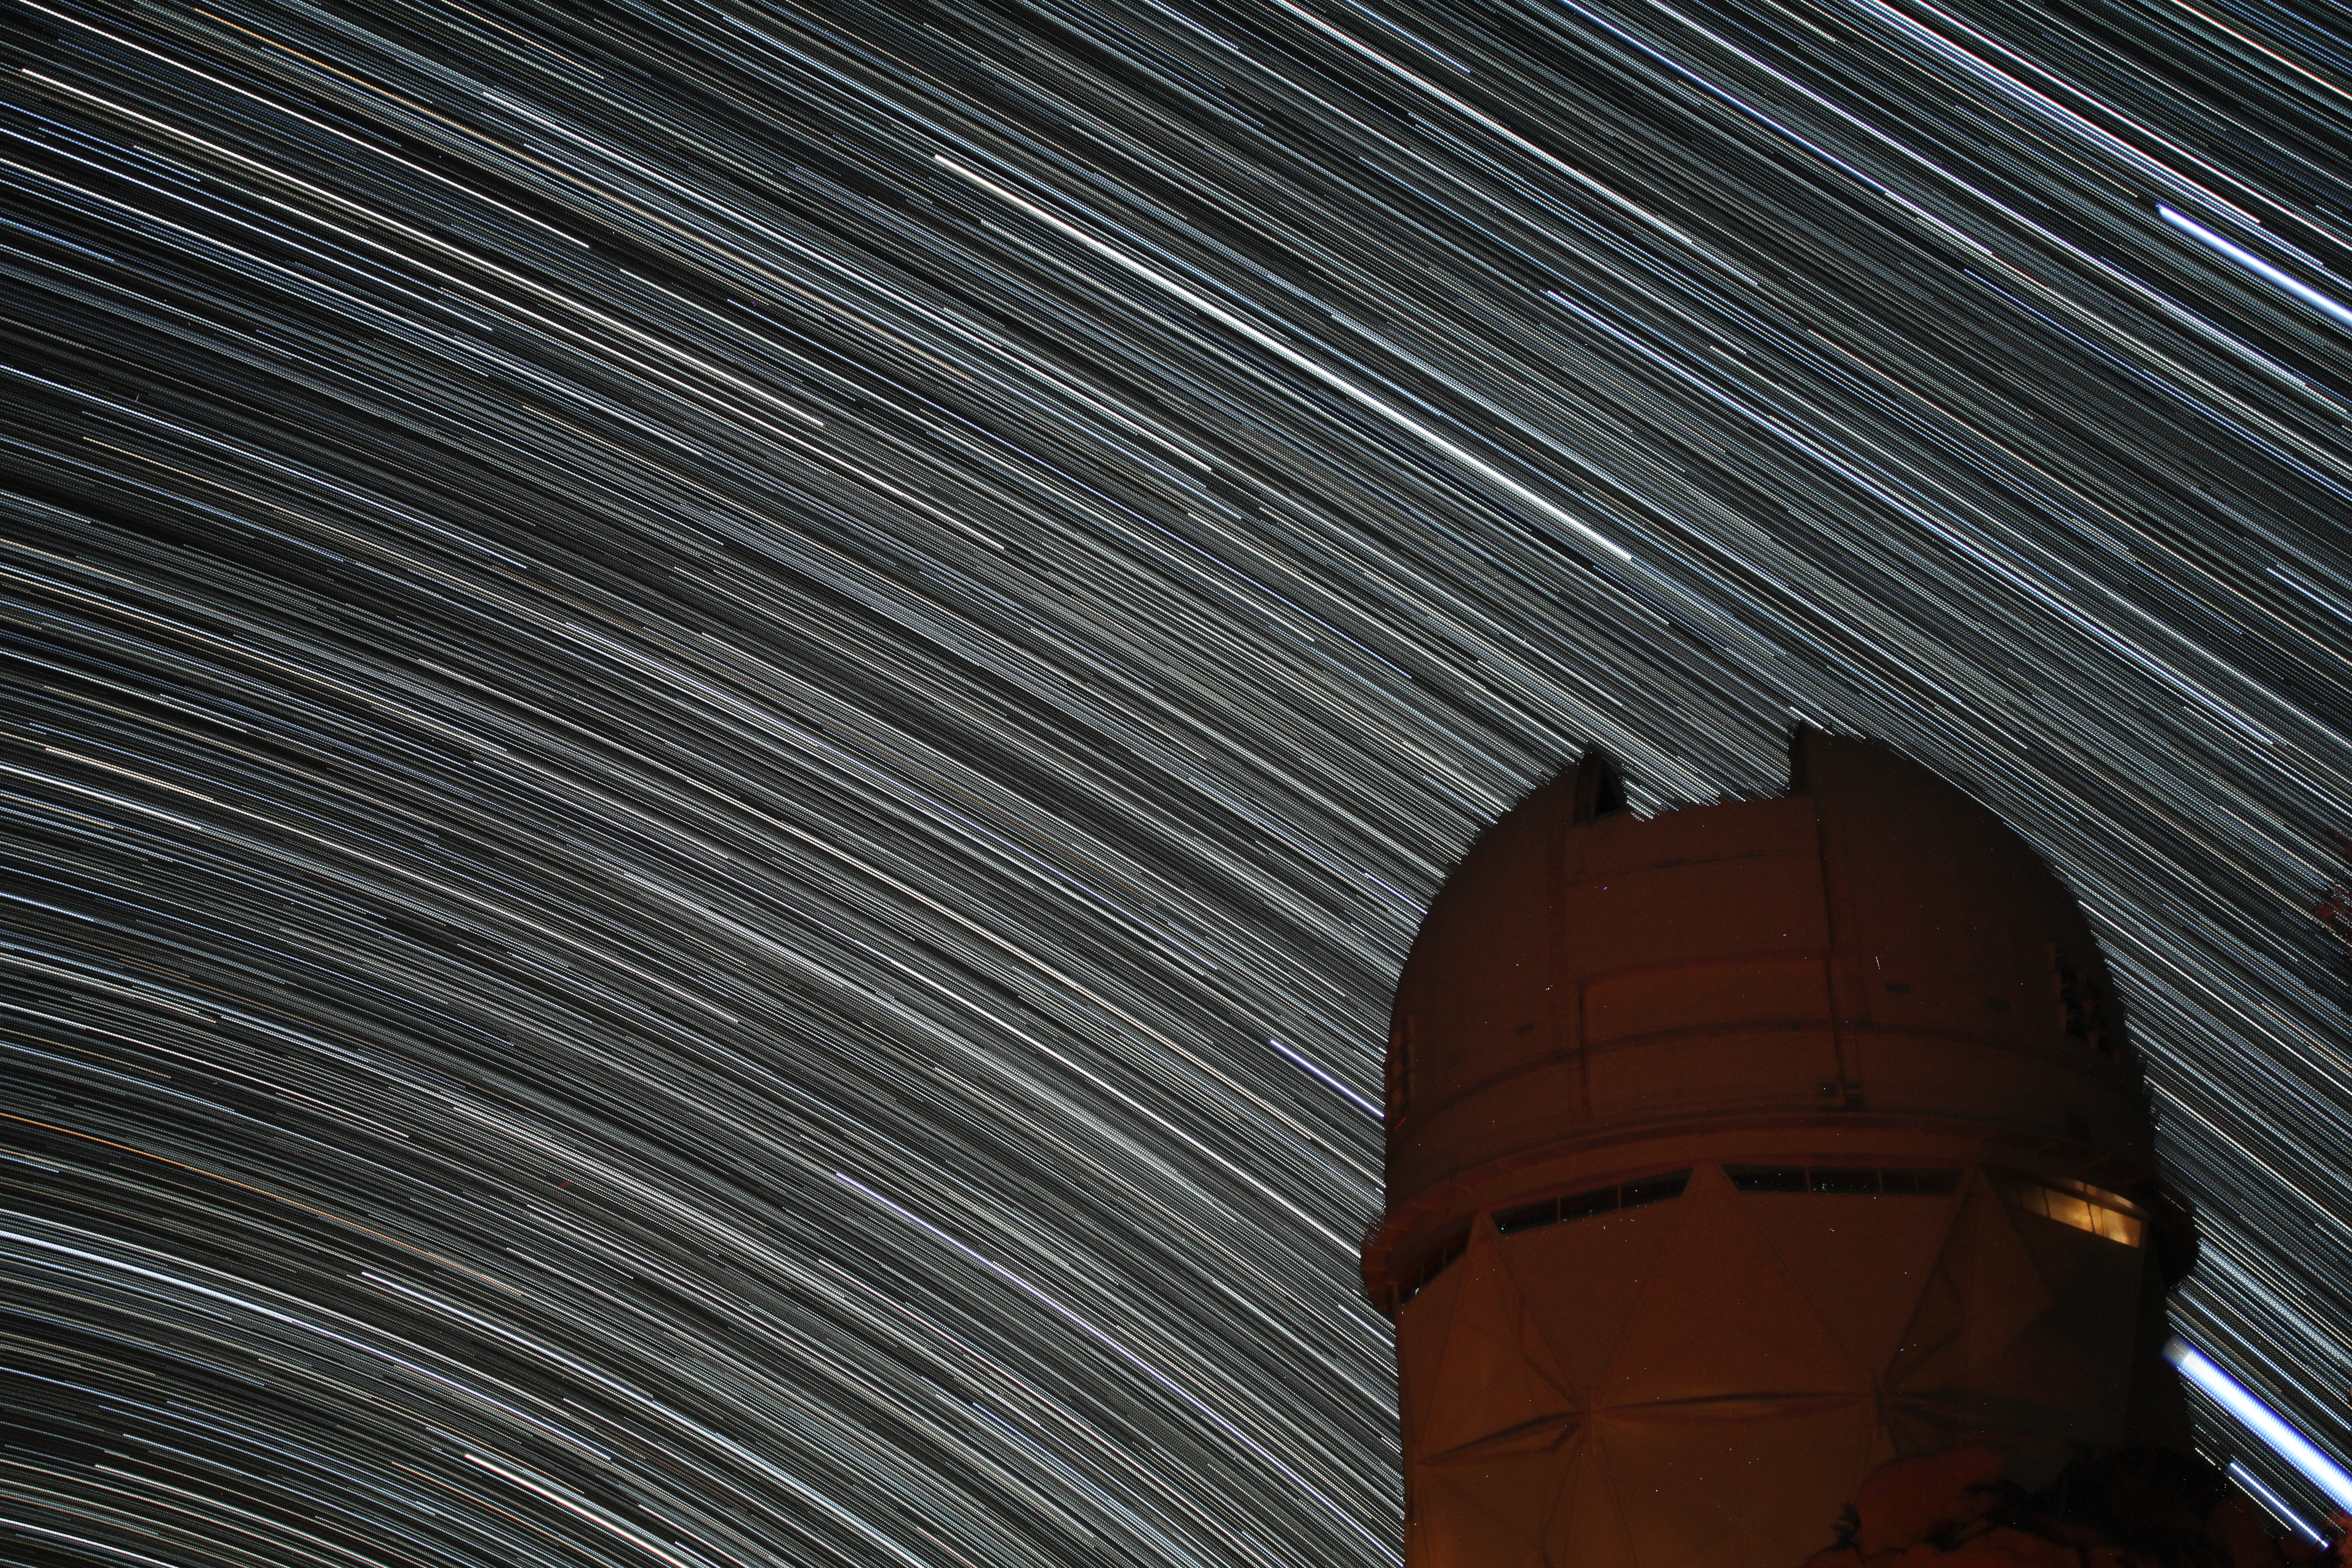

Star trails over the Nicholas U. Mayall 4-meter Telescope

Star trails over the Nicholas U. Mayall 4-meter Telescope at Kitt Peak National Observatory.

Credit: KPNO/NOIRLab/NSF/AURA/P. Marenfeld